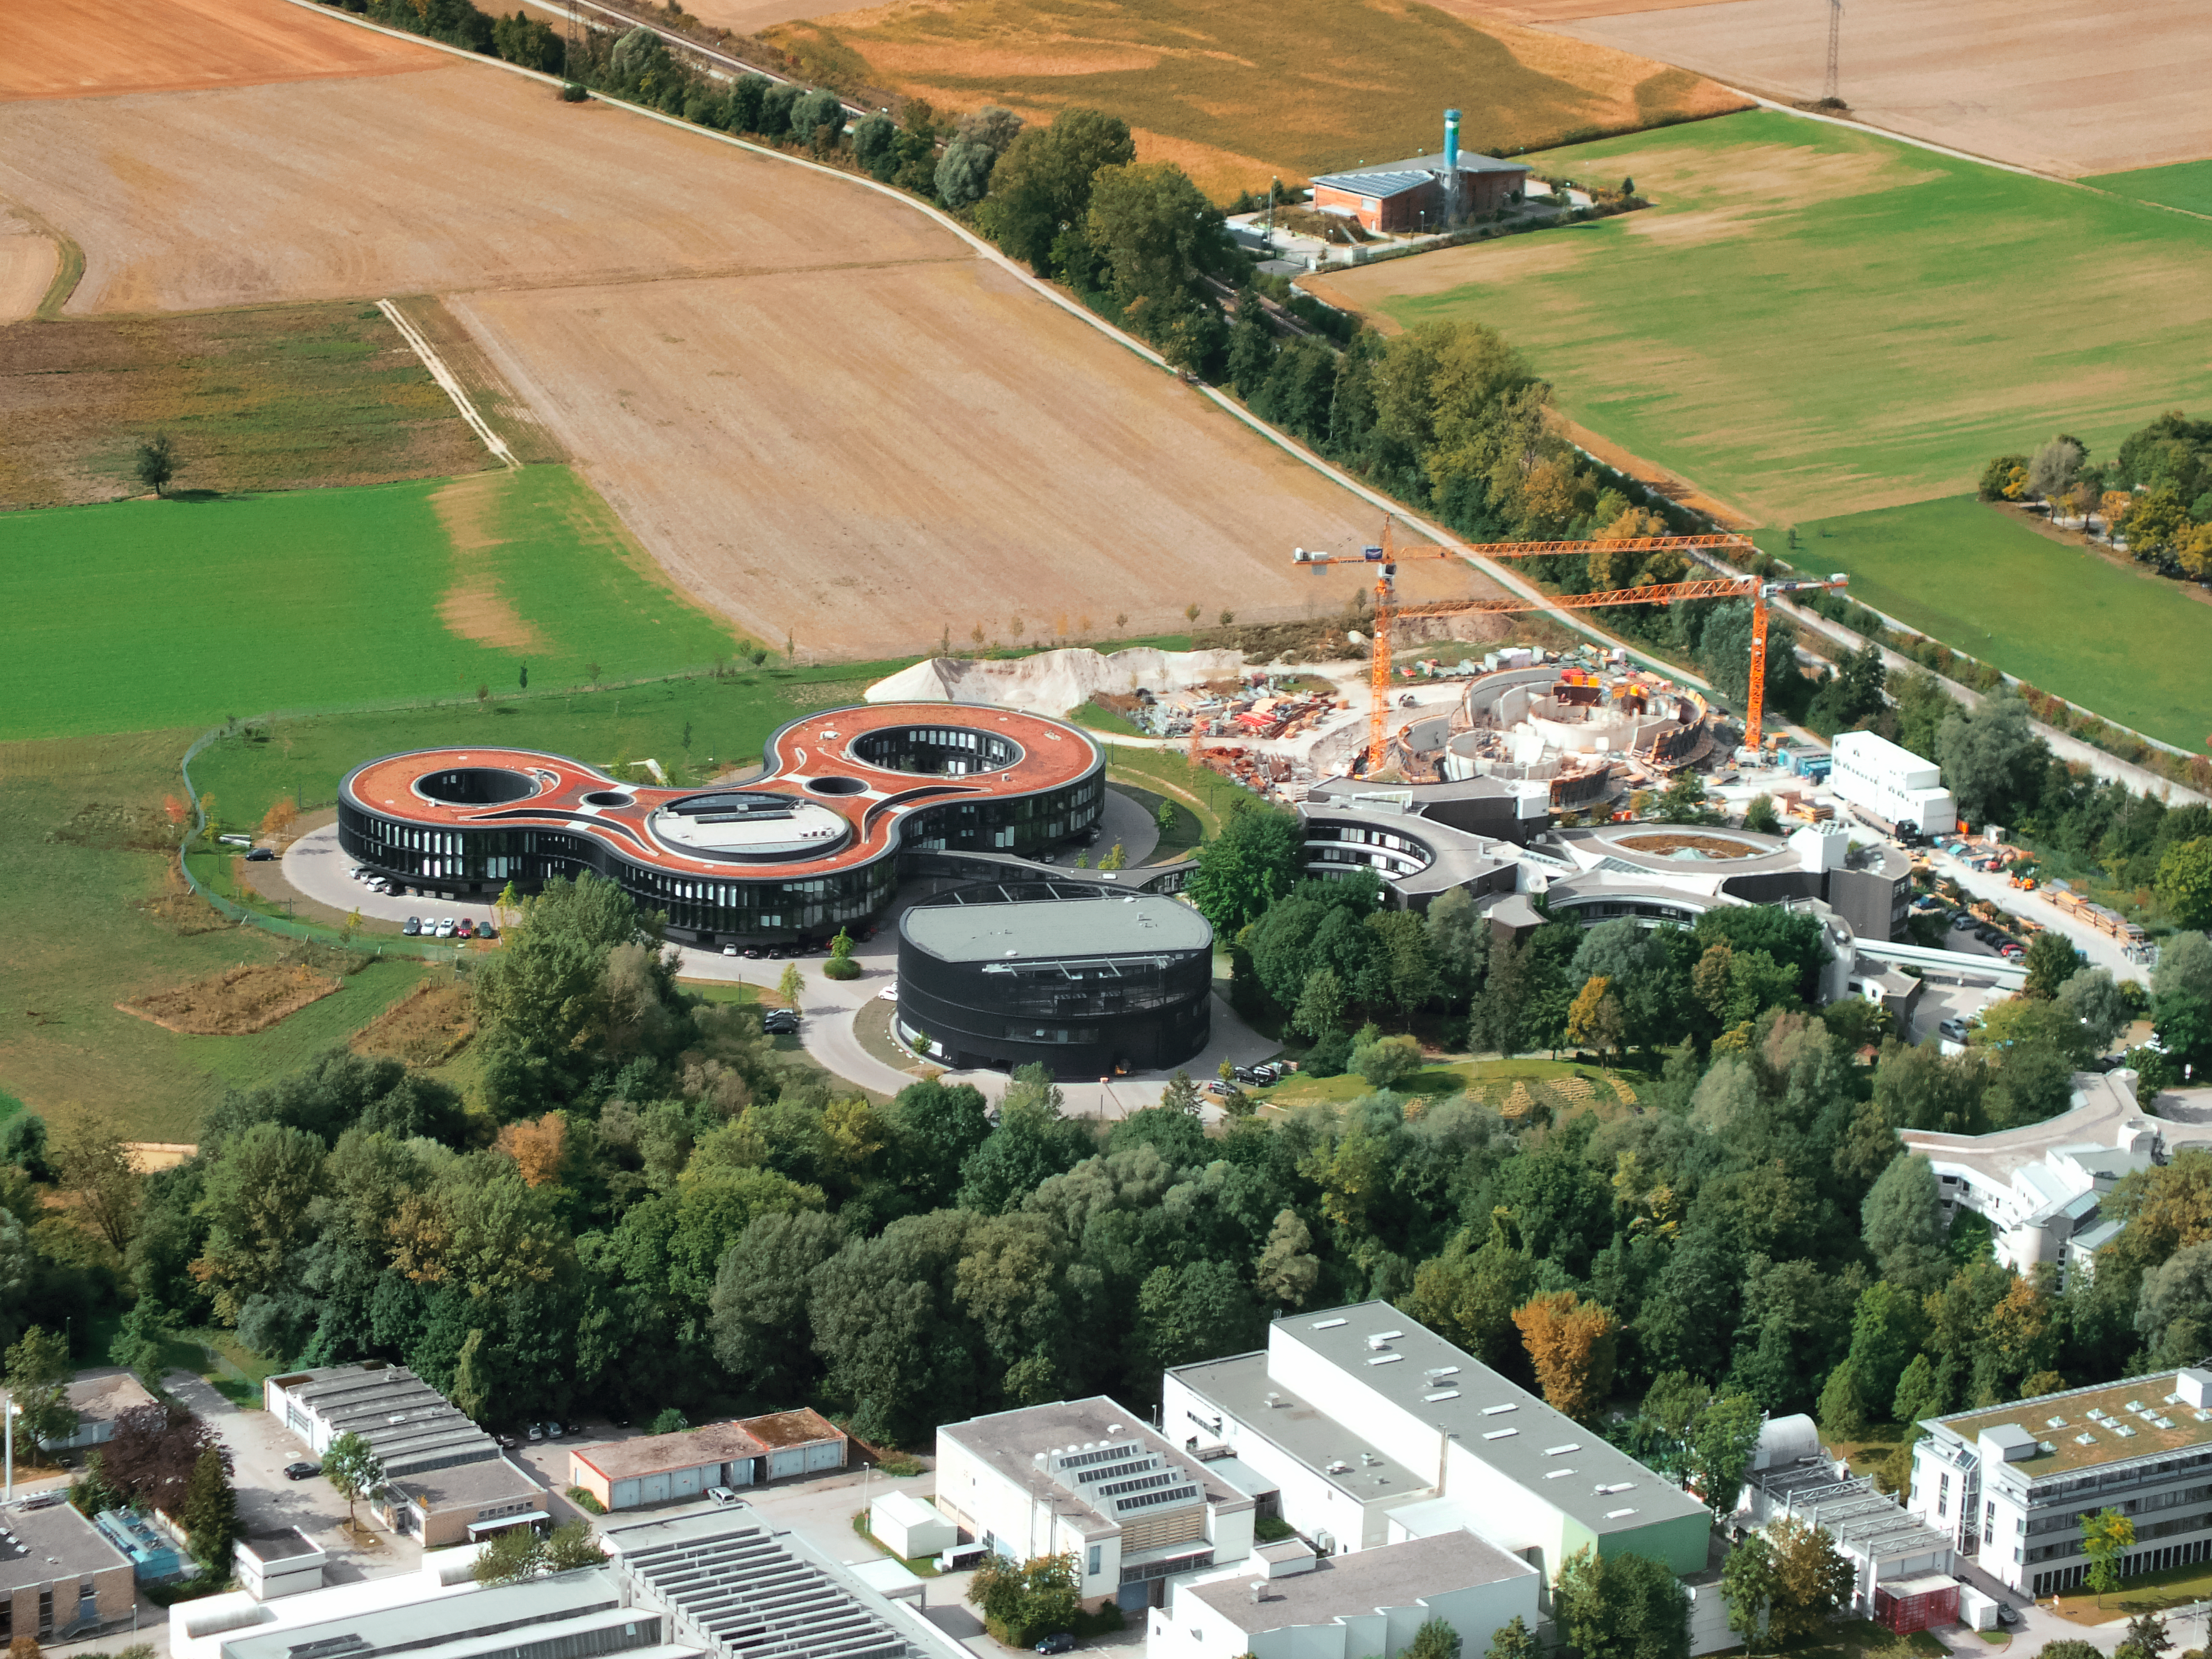

Aerial view of ESO Headquarters

In Garching bei München, nestled into the lush Bavarian landscape, are the ESO Headquarters and the ESO Supernova Planetarium & Visitor Centre, both of which are pictured in this incredible image from an ultralight plane.

The construction site of the ESO Supernova can be seen encircled by cranes, with the original ESO Headquarters building below, and the new extension building — identifiable through its distinct red roof — to the left.

The black, rounded building is the technical building, where work on new instruments is carried out.

Credit: ESO/E. Graf